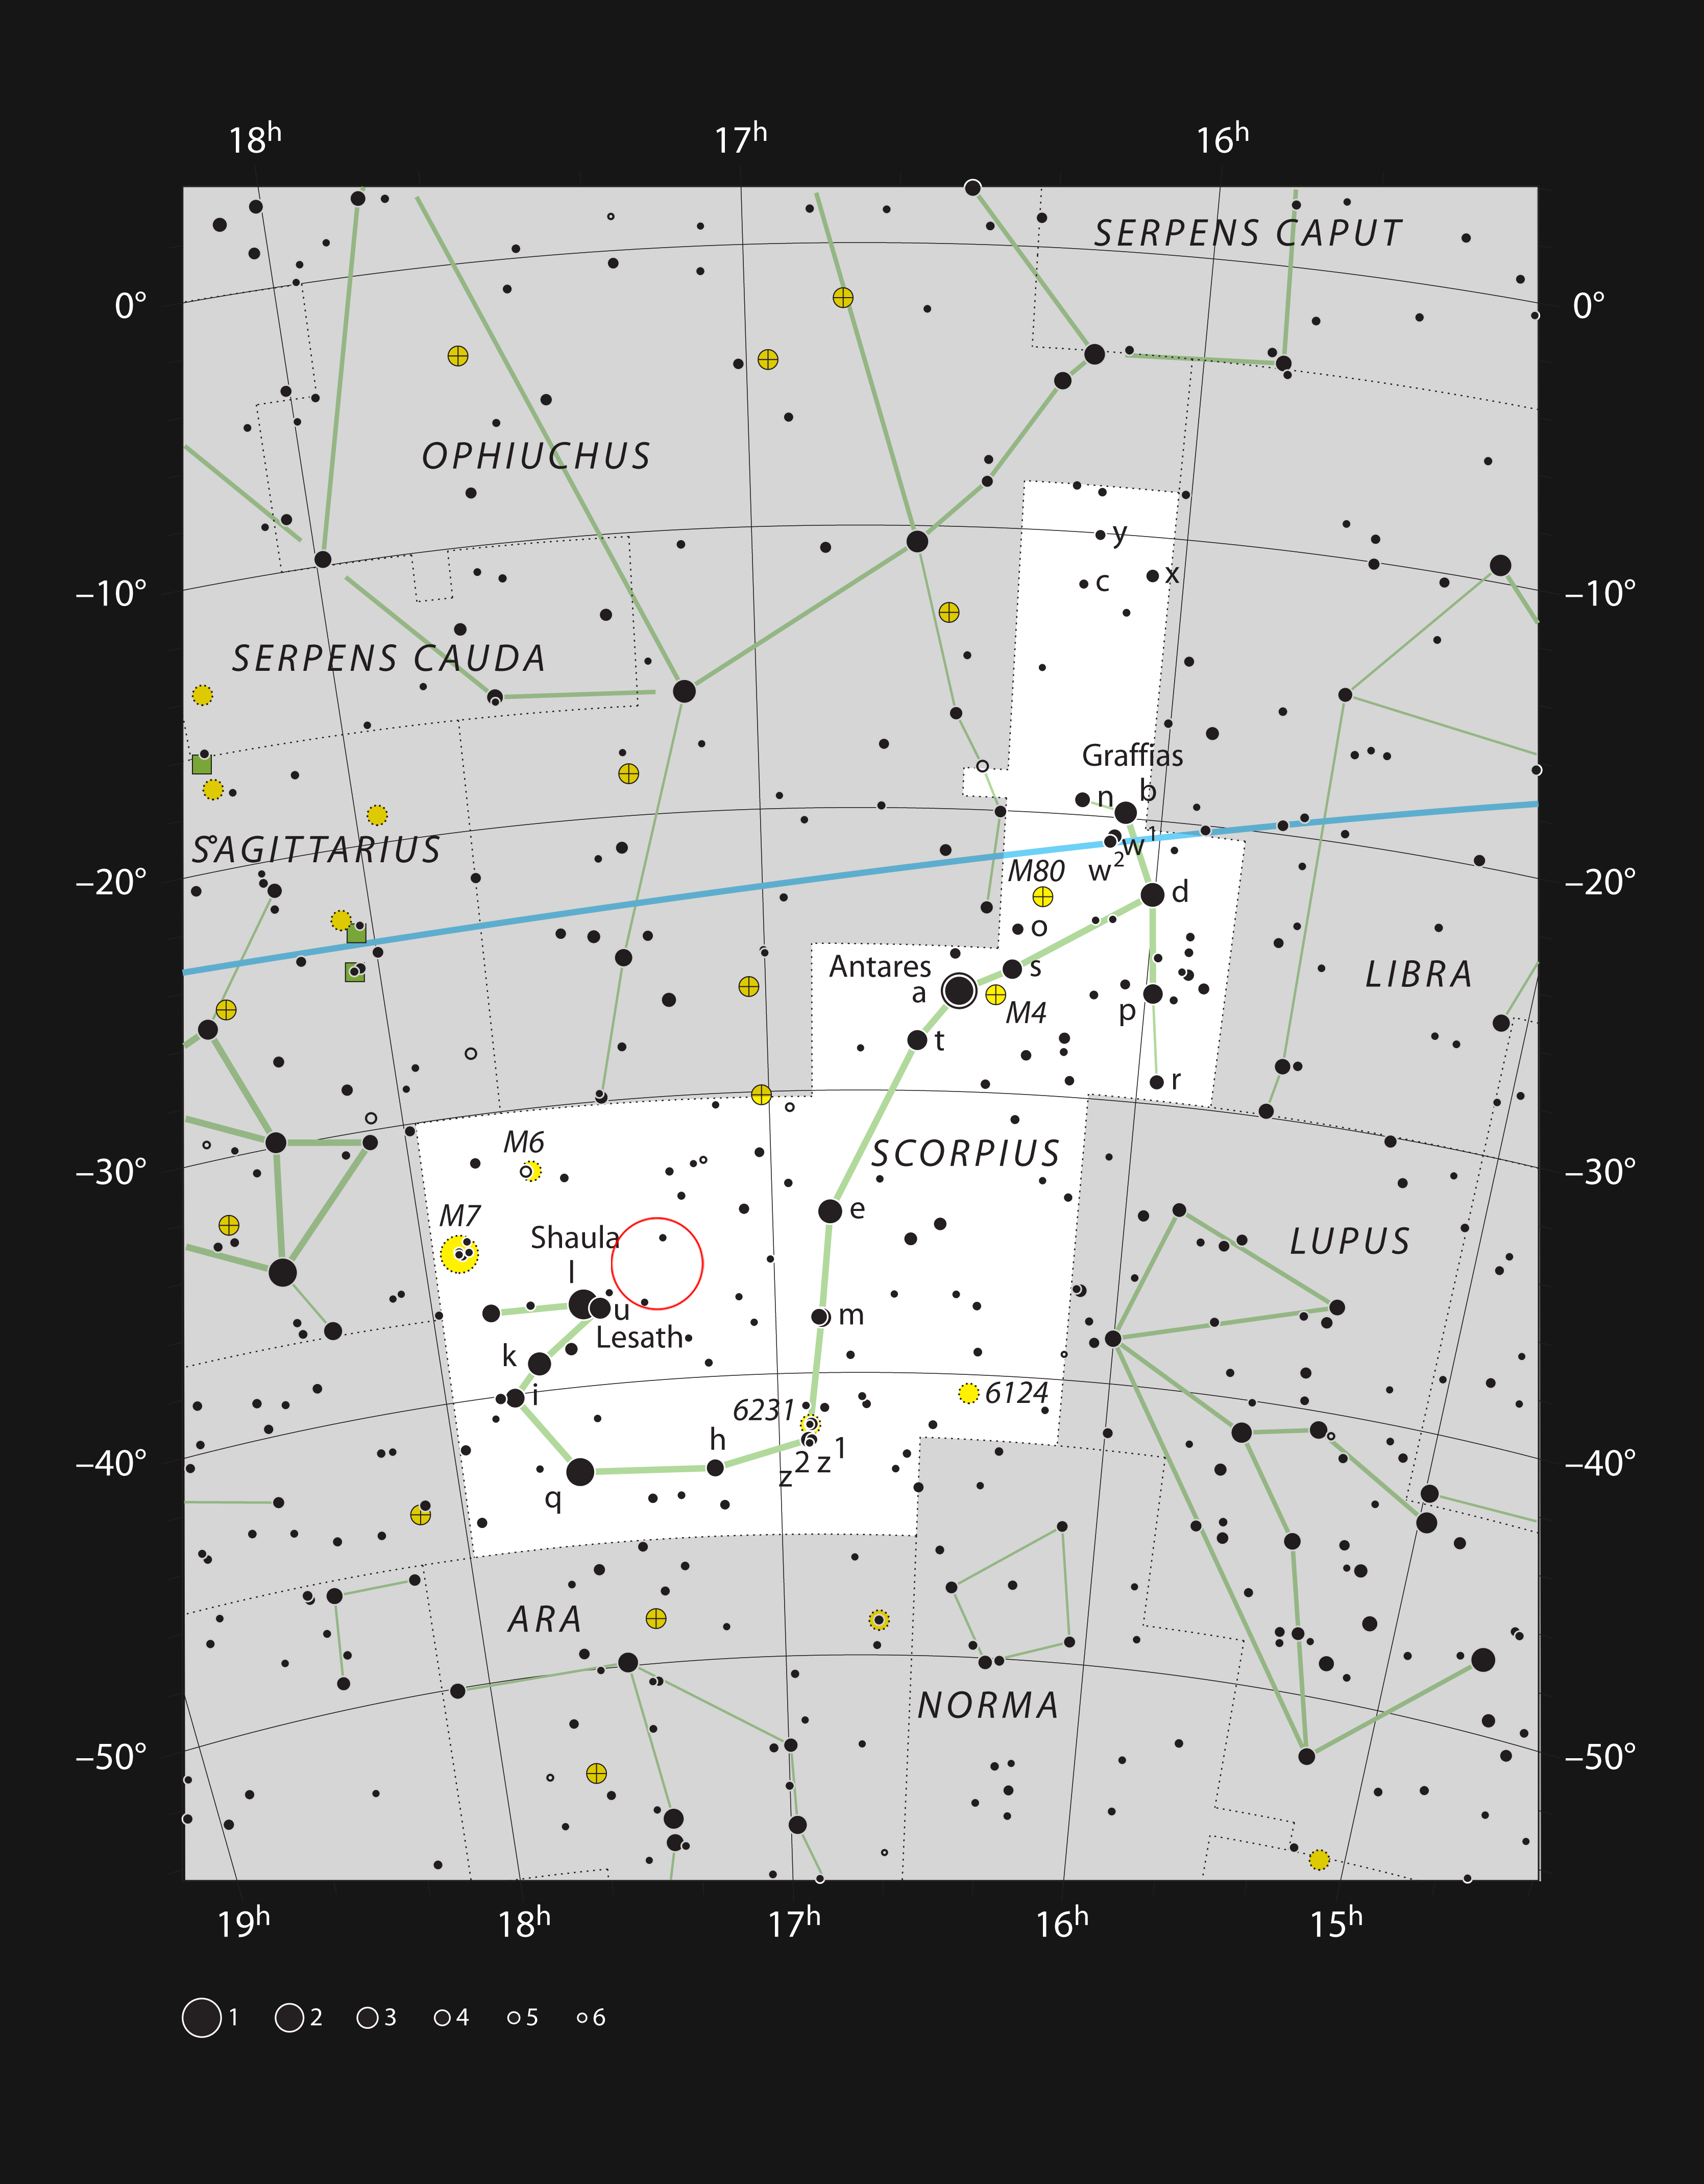

The stellar nursery NGC 6334 in the constellation of Scorpius

This chart shows the location of NGC 6334, the Cat’s Paw Nebula, in the constellation of Scorpius (The Scorpion). This map shows most of the stars visible to the unaided eye under good conditions, and NGC 6334 itself is highlighted with a red circle on the image. Although this stellar nursery is prominent in images, it is faint visually and needs a large telescope for a glimpse of the brighter parts.

Credit: ESO, IAU and Sky & Telescope